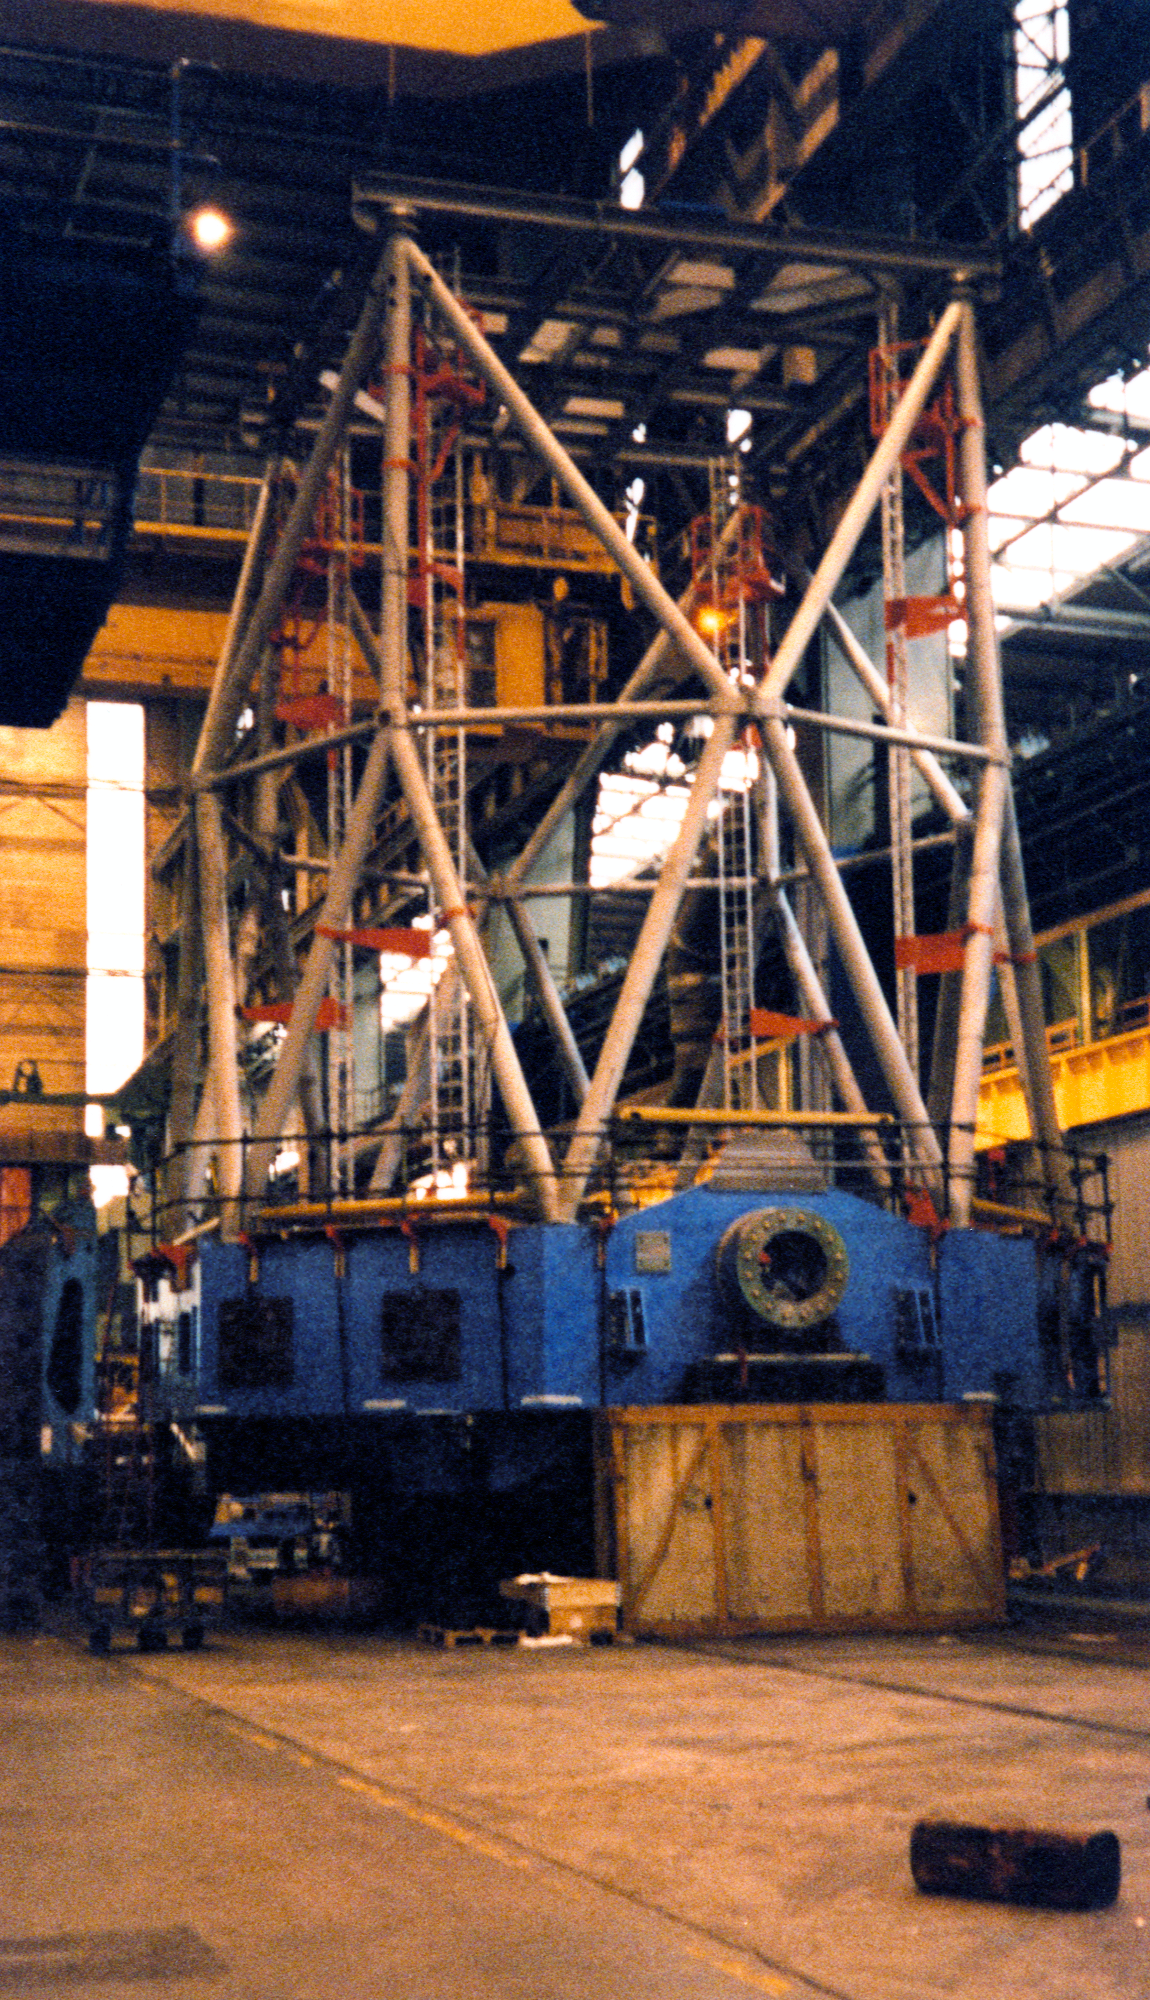

Gemini South

The Gemini South 8-meter telescope at NFM in mid-February 1998.

Credit: NOIRLab/NSF/AURA